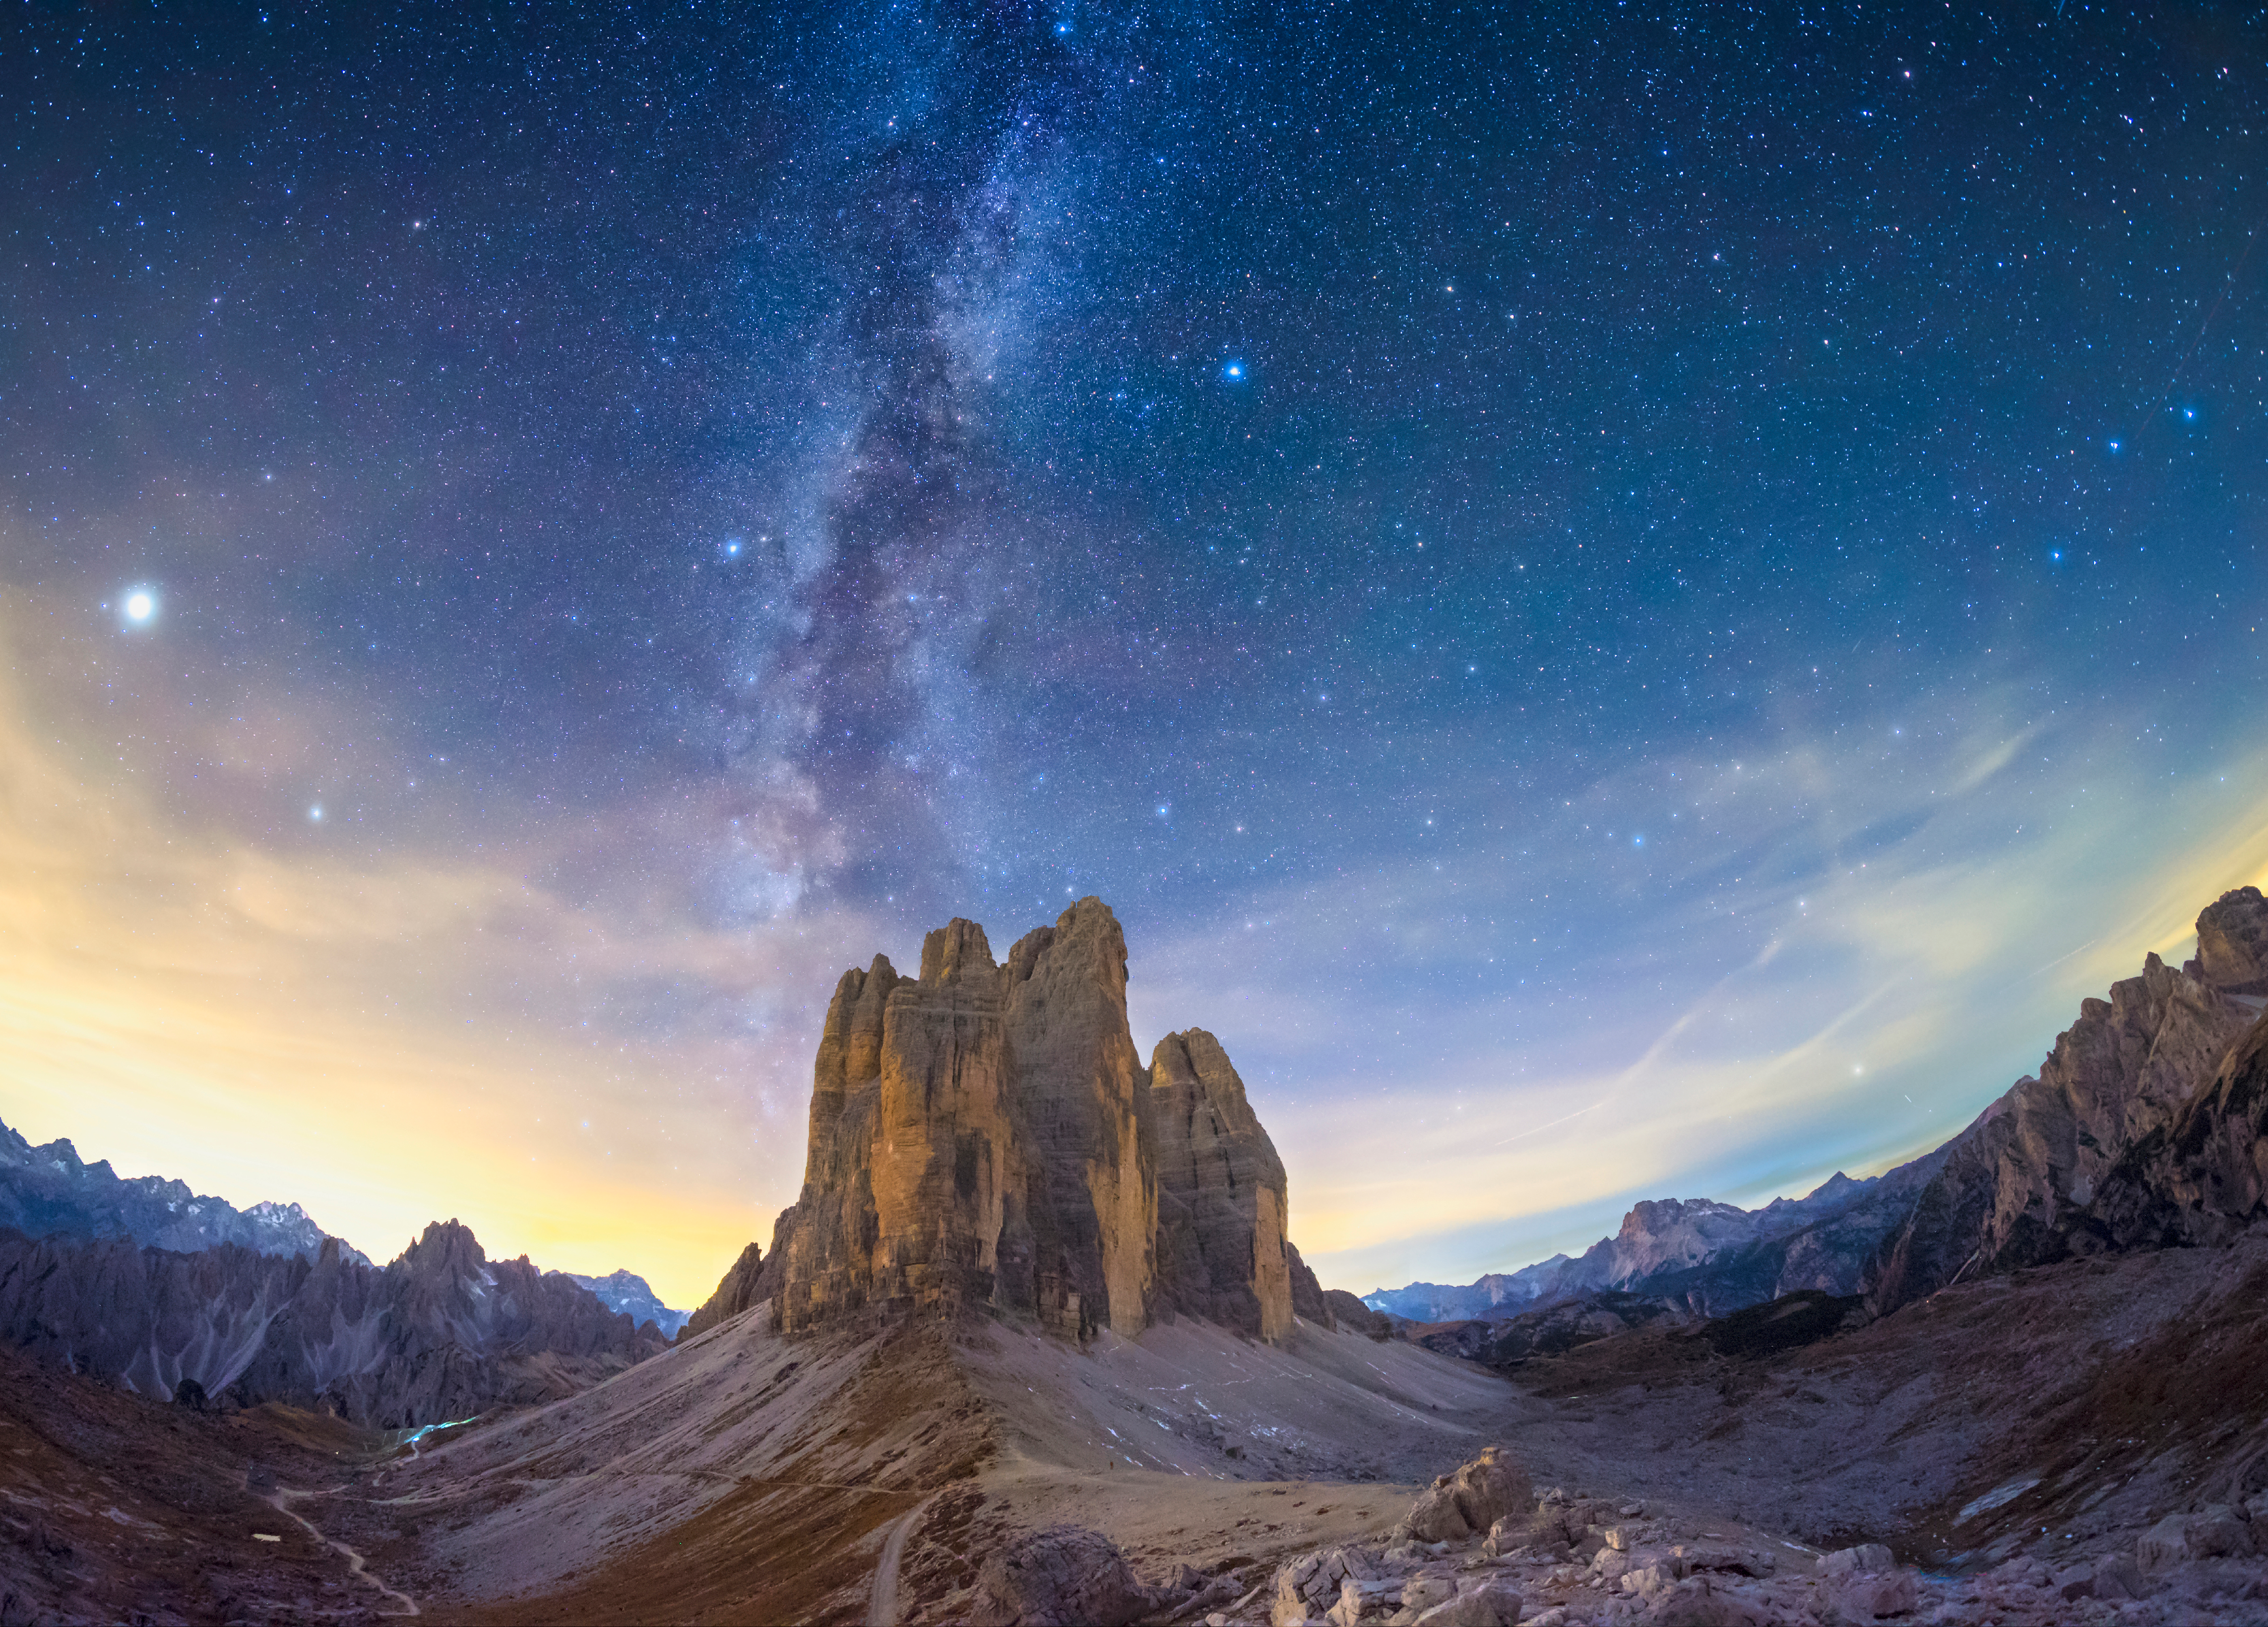

The Pillar of Creation

Image title: The Pillar of Creation
Author: Giorgia Hofer
Country: Italy

This image shows the night sky over Tre Cime di Lavaredo, (Dolomites Natural Park), in the region of Veneto, Italy, in October 2021.

The bright spot on the left-hand side is the planet Jupiter, appearing in the constellation Capricorn. To the right of Jupiter and below the two horn stars of Capricorn is the planet Saturn. Just above Jupiter we can see parts of Aquarius, one of the largest constellations and also part of the Zodiac. North of these constellations, left of the Milky Way, there are mostly faint stars. The brighter whitish one in the top left corner is Enif, a binary star in the constellation Pegasus.

The Milky Way seems to emerge from a rock like celestial vapour. Roughly centred in the image are two bright stars left and right of the Milky Way: Altair and Vega, respectively. They seem to be separated by the galactic stream, as told in a popular Chinese folk story where they represent a loving couple. Today, in popular astronomy, the fairly bright star at the upper edge of the photograph is added to form a huge triangle with them, the Summer Triangle in the northern hemisphere.

Altair is the brightest star of the Babylonian constellation Aquila, the Eagle. In ancient Babylon, it was said that the Eagle was carrying king Etana up in the air so that he could see Earth from above. Next to the Babylonian Eagle was the constellation of the Corpse, that returned only in Roman times when Ptolemy put it below the Eagle as the new sub-constellation “Antinous”. It is seen as the corpse (or soul) of the Roman emperor Hadrian’s favourite who had just died in the Nile.

Vega is the bright white star to the right of the Milky Way. It forms part of the small constellation Lyra, famous for hosting the Ring Nebula, which is an impressive planetary nebula — a dying star blowing its gas into space.

At the right edge of the image, three stars in a bent row appear rather prominently. This is the handle of the Big Dipper pointing downwards to a bright star close to the horizon: Arcturus, the bright star of the constellation Bootes (Greek: the Ploughman). This kite-like constellation is probably a pagan interpretation of the Babylonian god “Enlil” whose constellation also occupied that place in the sky. The Romans re-interpreted this figure as The Ox-Driver who controlled the Seven Oxen seen in the bright stars of Ursa Major.

Directly right of Vega, there is the huge constellation Hercules and below it, directly to the left of Bootes, we find a half-circle of stars comprising the small constellation Corona Borealis, associated with Ariadne, daughter of King Minos of Crete in Greek culture.

The lights seen in the bottom left side of the image are due to the reflection of artificial lights in the clouds.

See image on Zenodo: https://doi.org/10.5281/zenodo.7425140

Credit: Giorgia Hofer/IAU OAE